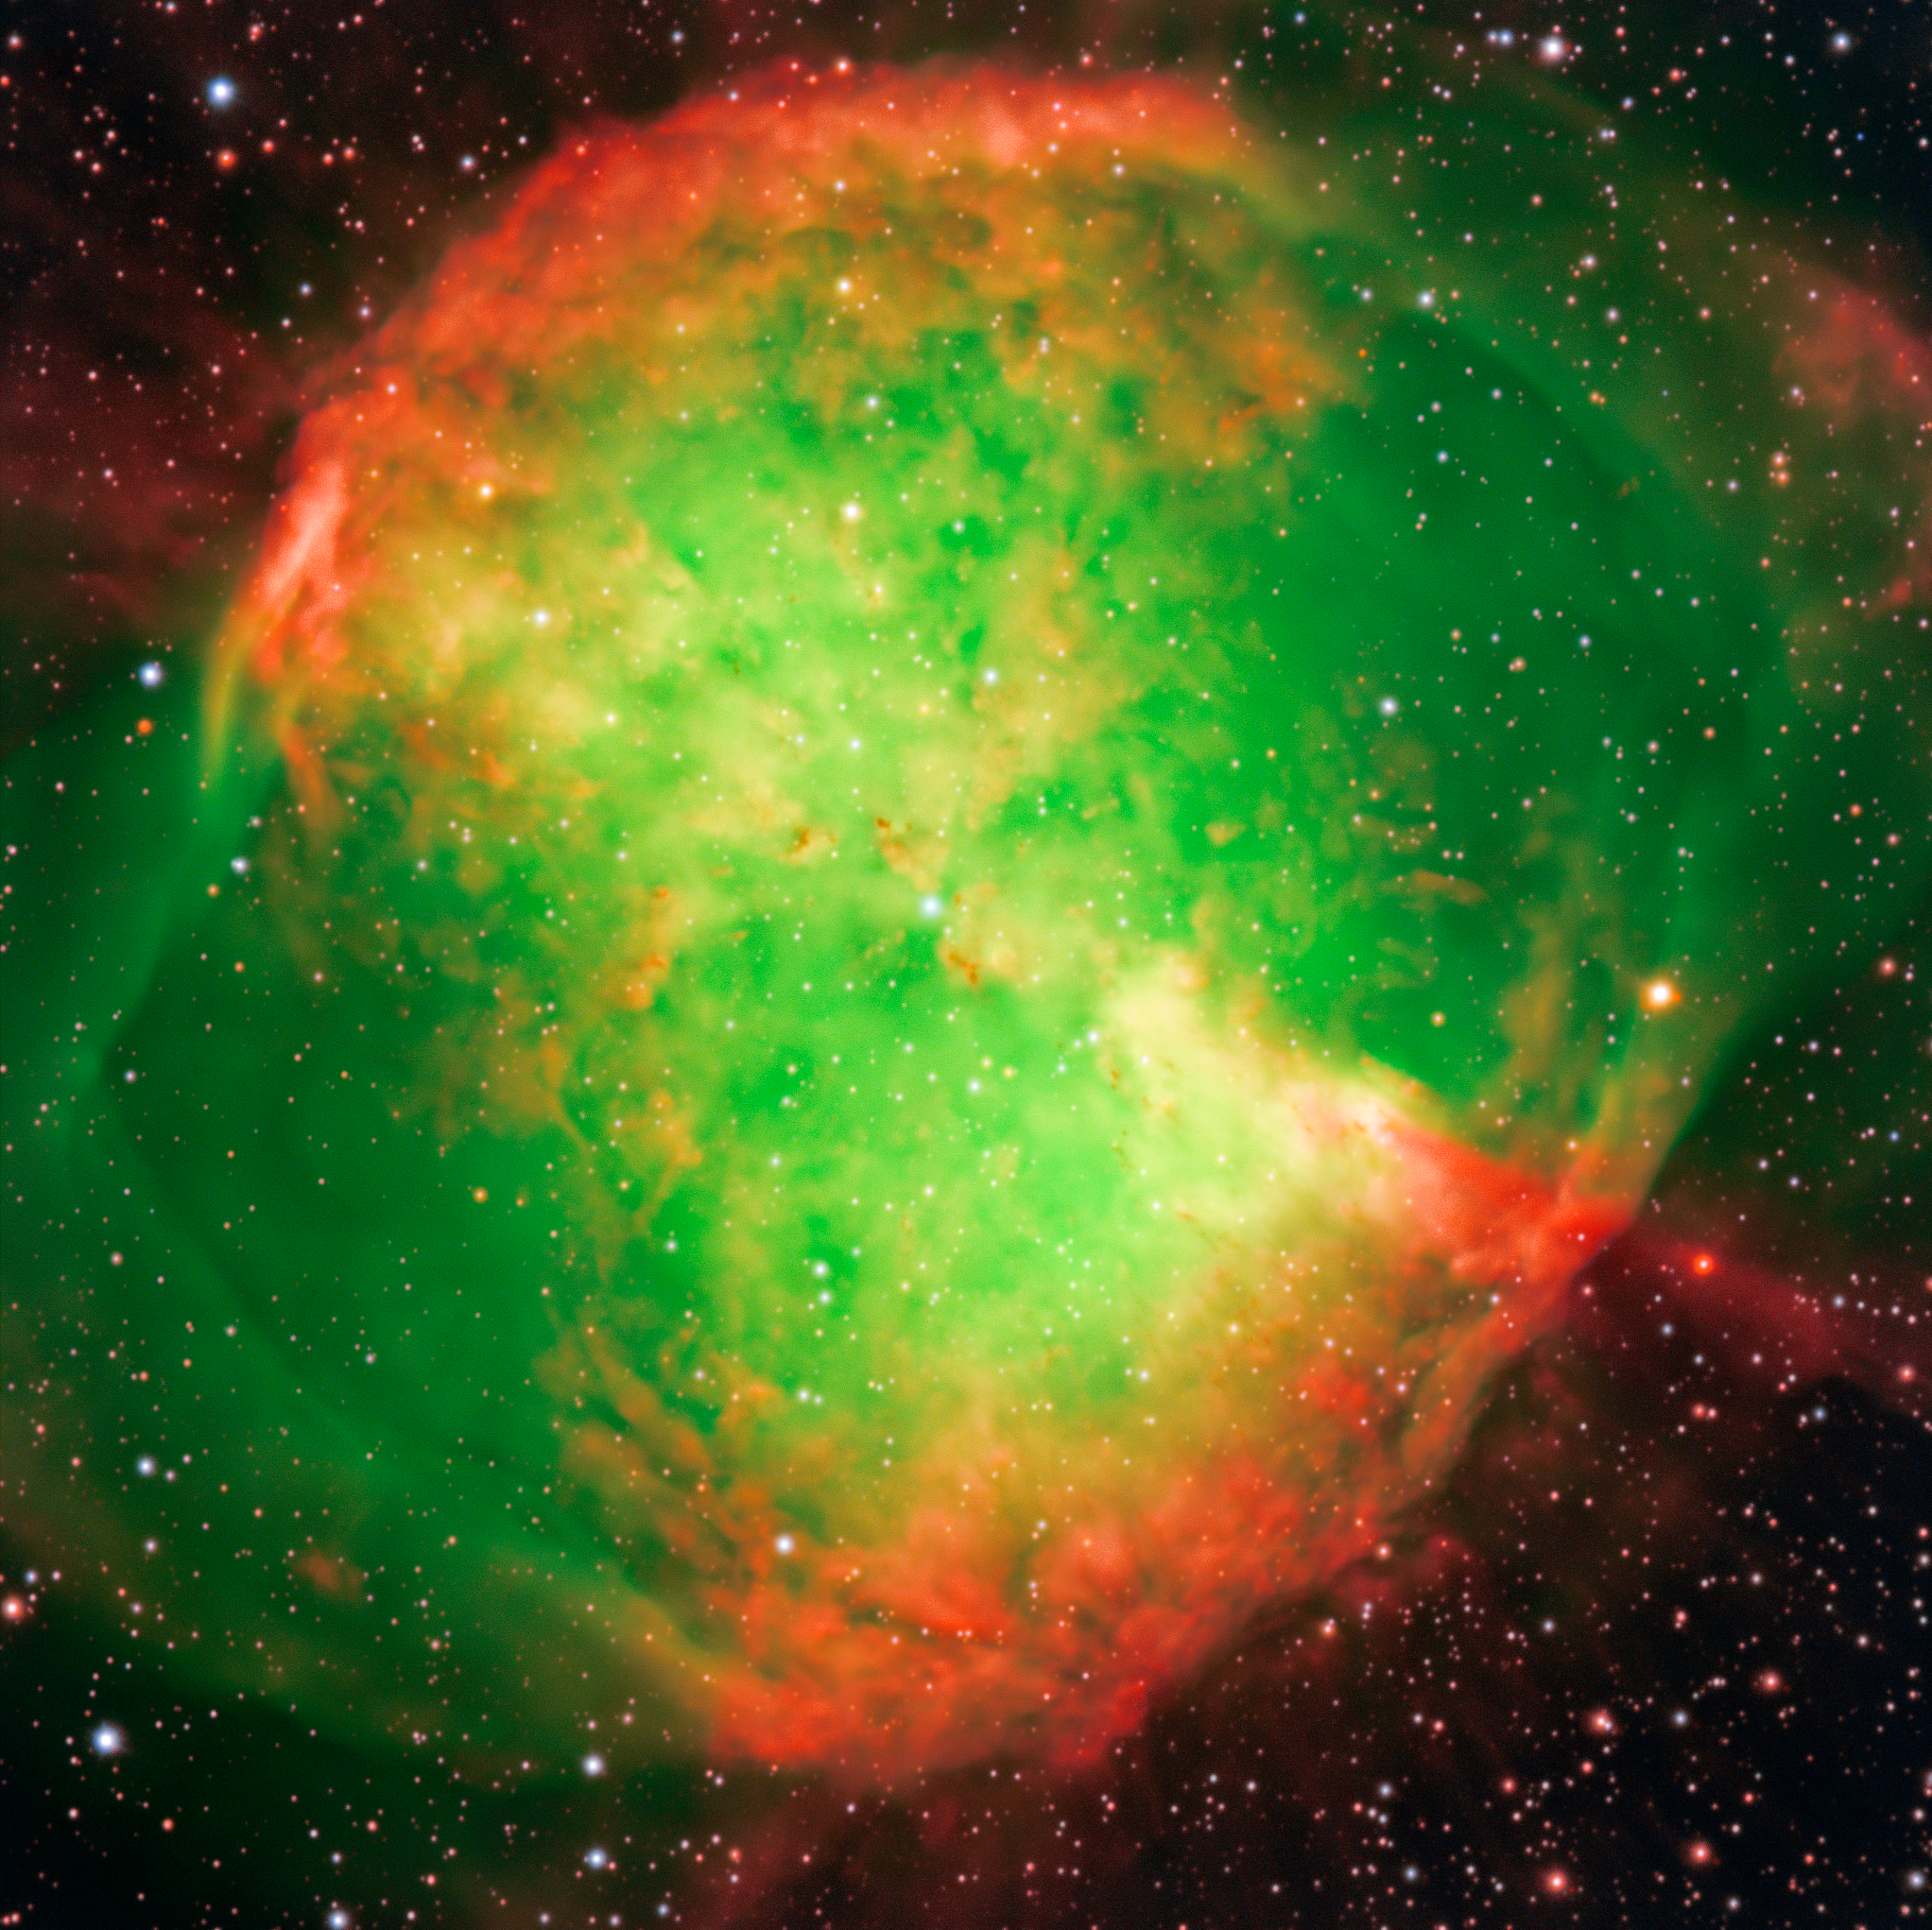

The Dumbbell Nebula

The Dumbbell Nebula — also known as Messier 27 or NGC 6853 — is a typical planetary nebula and is located in the constellation Vulpecula (The Fox). The distance is rather uncertain, but is believed to be around 1,200 light-years. It was first described by the French astronomer and comet hunter Charles Messier who found it in 1764 and included it as no. 27 in his famous list of extended sky objects [2] .Despite its class, the Dumbbell Nebula has nothing to do with planets. It consists of very rarified gas that has been ejected from the hot central star (well visible on this photo), now in one of the last evolutionary stages. The gas atoms in the nebula are excited (heated) by the intense ultraviolet radiation from this star and emit strongly at specific wavelengths.

This image is the beautiful by-product of a technical test of some FORS1 narrow-band optical interference filtres. They only allow light in a small wavelength range to pass and are used to isolate emissions from particular atoms and ions. In this three-colour composite, a short exposure was first made through a wide-band filtre registering blue light from the nebula. It was then combined with exposures through two interference filtres in the light of double-ionized oxygen atoms and atomic hydrogen. They were colour-coded as “blue”, “green” and “red”, respectively, and then combined to produce this picture that shows the structure of the nebula in “approximately true” colours.

They are three-colour composite based on two interference ([OIII] at 501 nm and 6 nm FWHM — 5 min exposure time; H-alpha at 656 nm and 6 nm FWHM — 5 min) and one broadband (Bessell B at 429 nm and 88 nm FWHM; 30 sec) filtre images, obtained on September 28, 1998, during mediocre seeing conditions (0.8 arcsec). The CCD camera has 2048 x 2048 pixels, each covering 24 x 24 µm and the sky fields shown measure 6.8 x 6.8 arcminutes and 3.5 x 3.9 arcminutes, respectively. North is up; East is left.

Credit: ESO/I. Appenzeller, W. Seifert, O. Stahl, M. Zamani